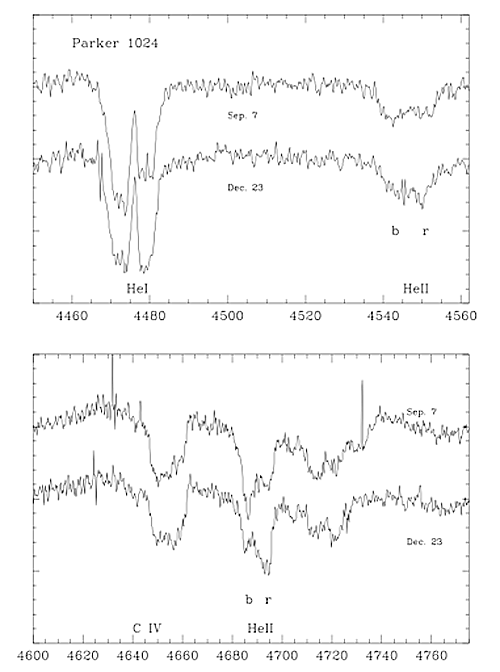

GMOS-South acquisition image of NGC 2070

GMOS-South acquisition image of NGC 2070, the ionizing cluster at the center of 30 Doradus. The red circles show the stars targeted for GMOS spectroscopy.

Credit: International Gemini Observatory/NOIRLab/NSF/AURA